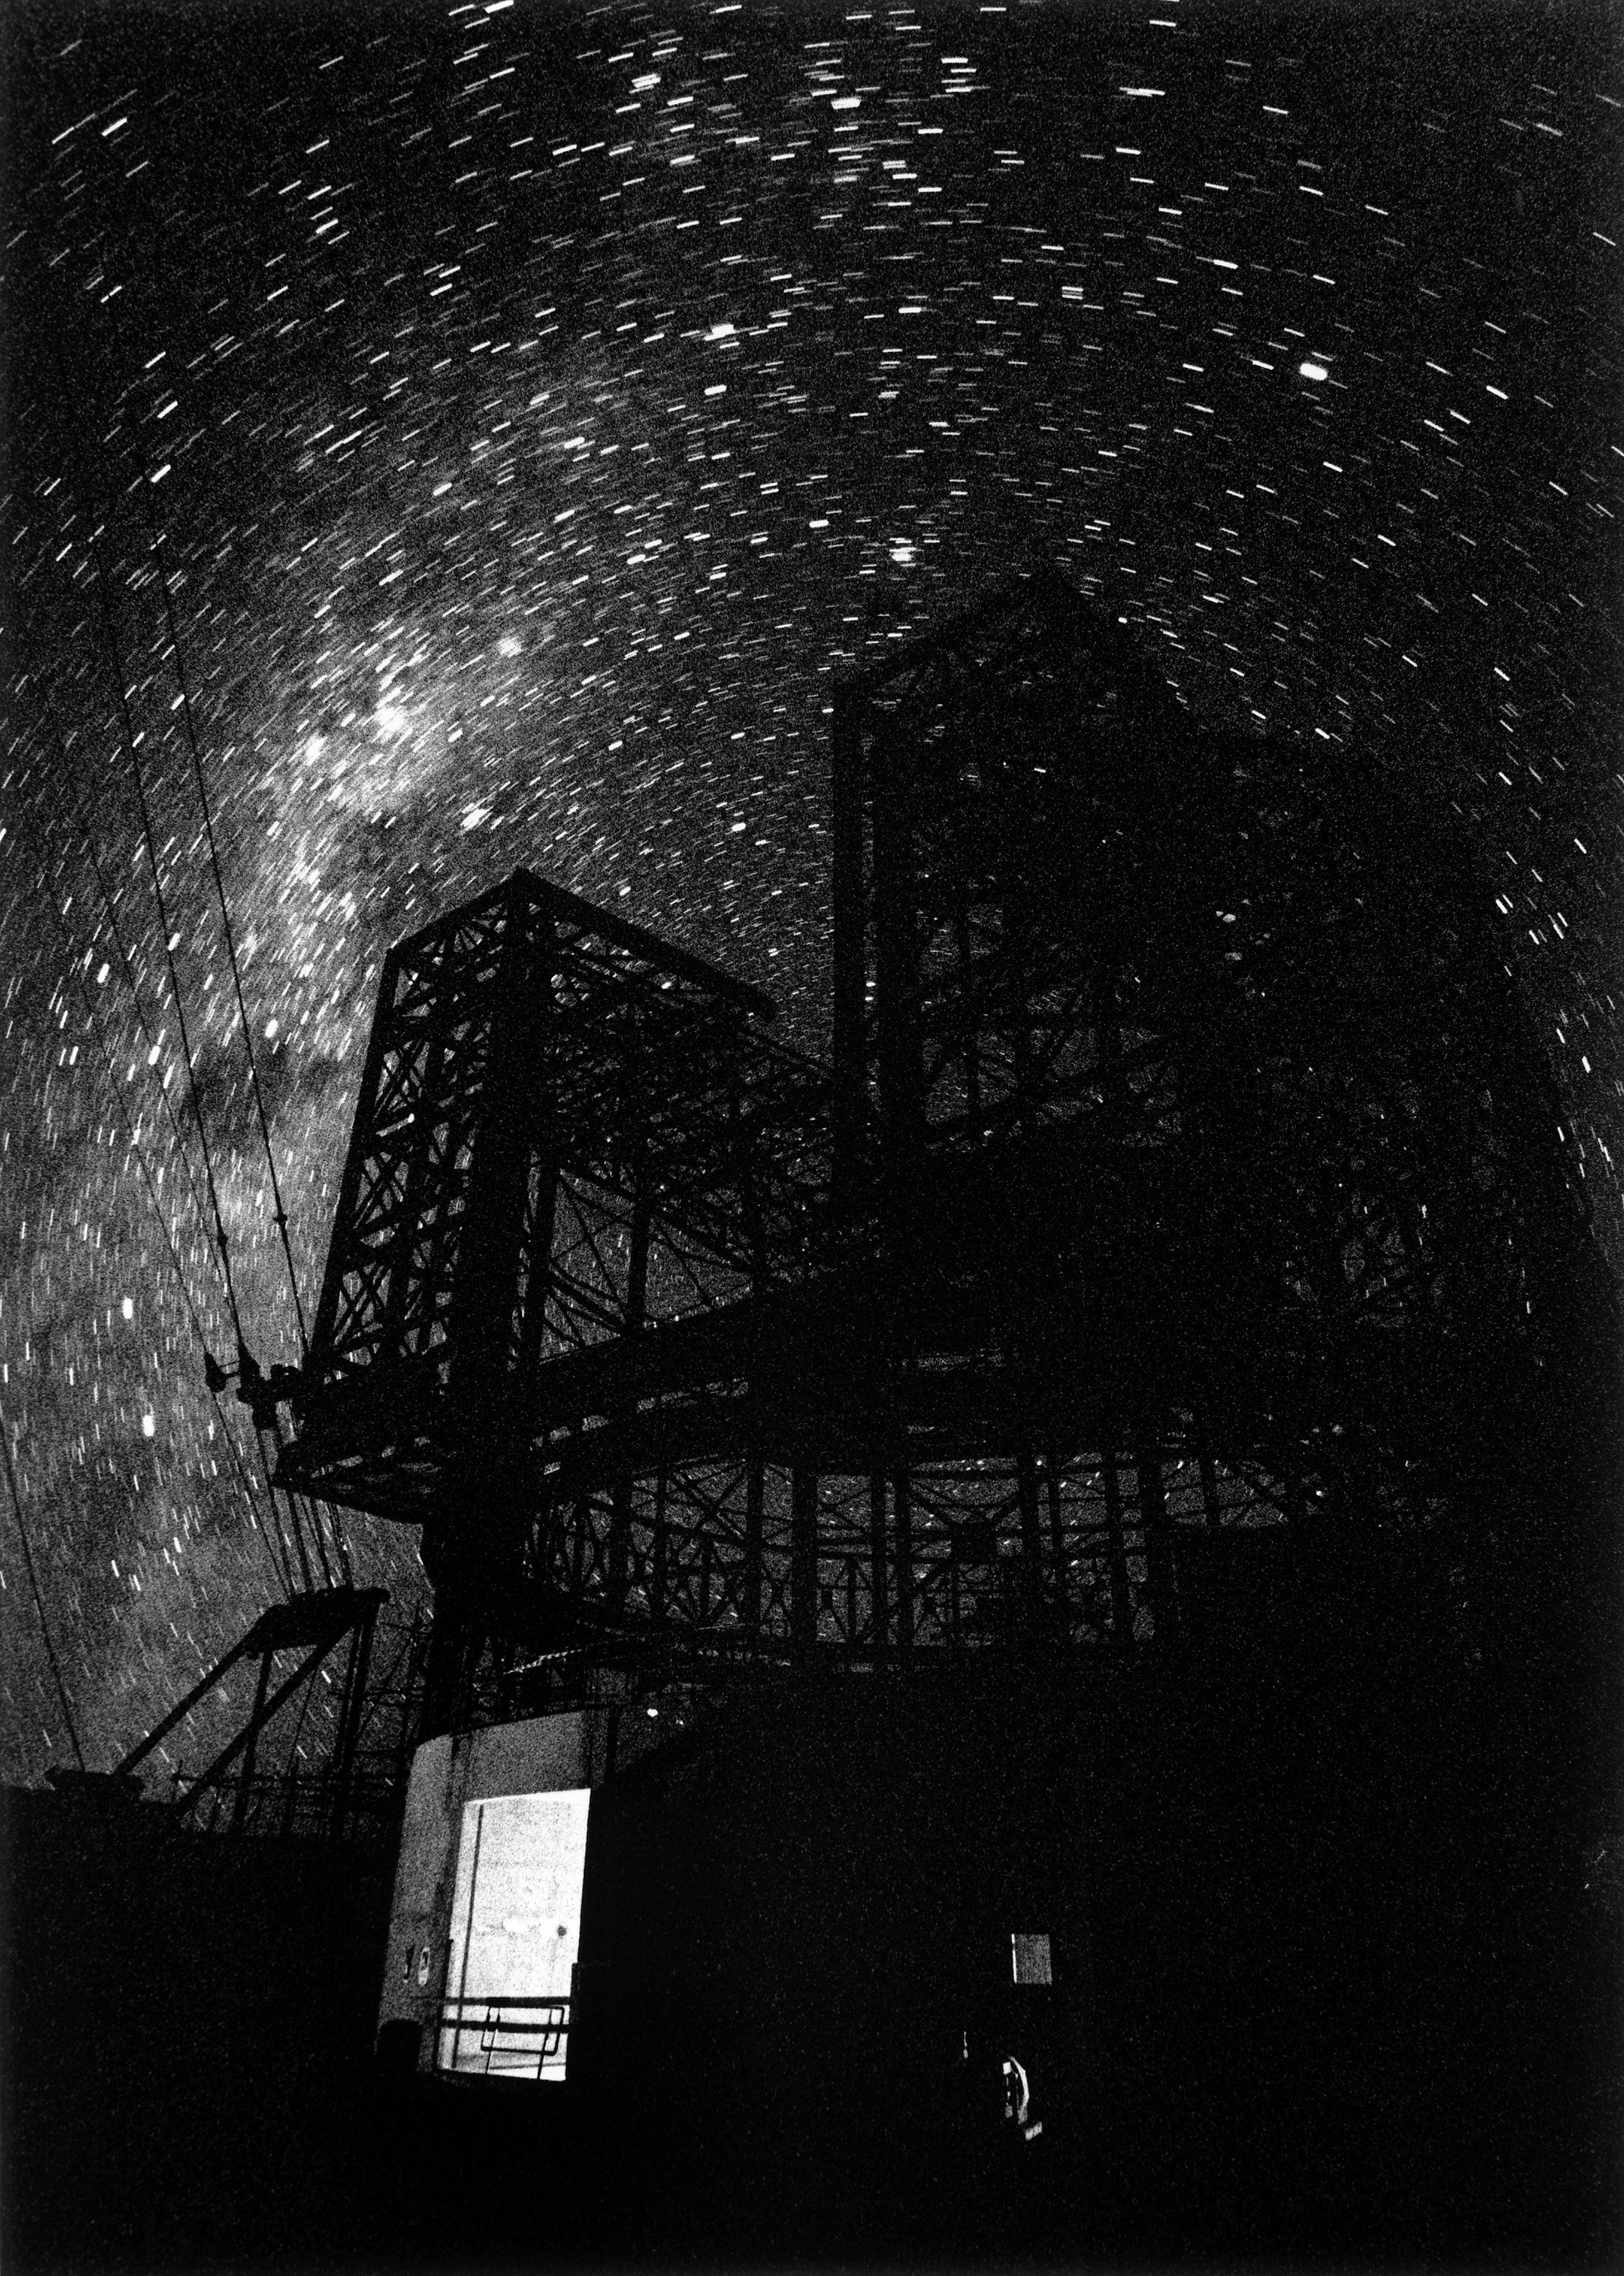

ANTU enclosure under construction

Night view of the ANTU enclosure, before the panels were mounted.

Credit: ESO/H.H.Heyer